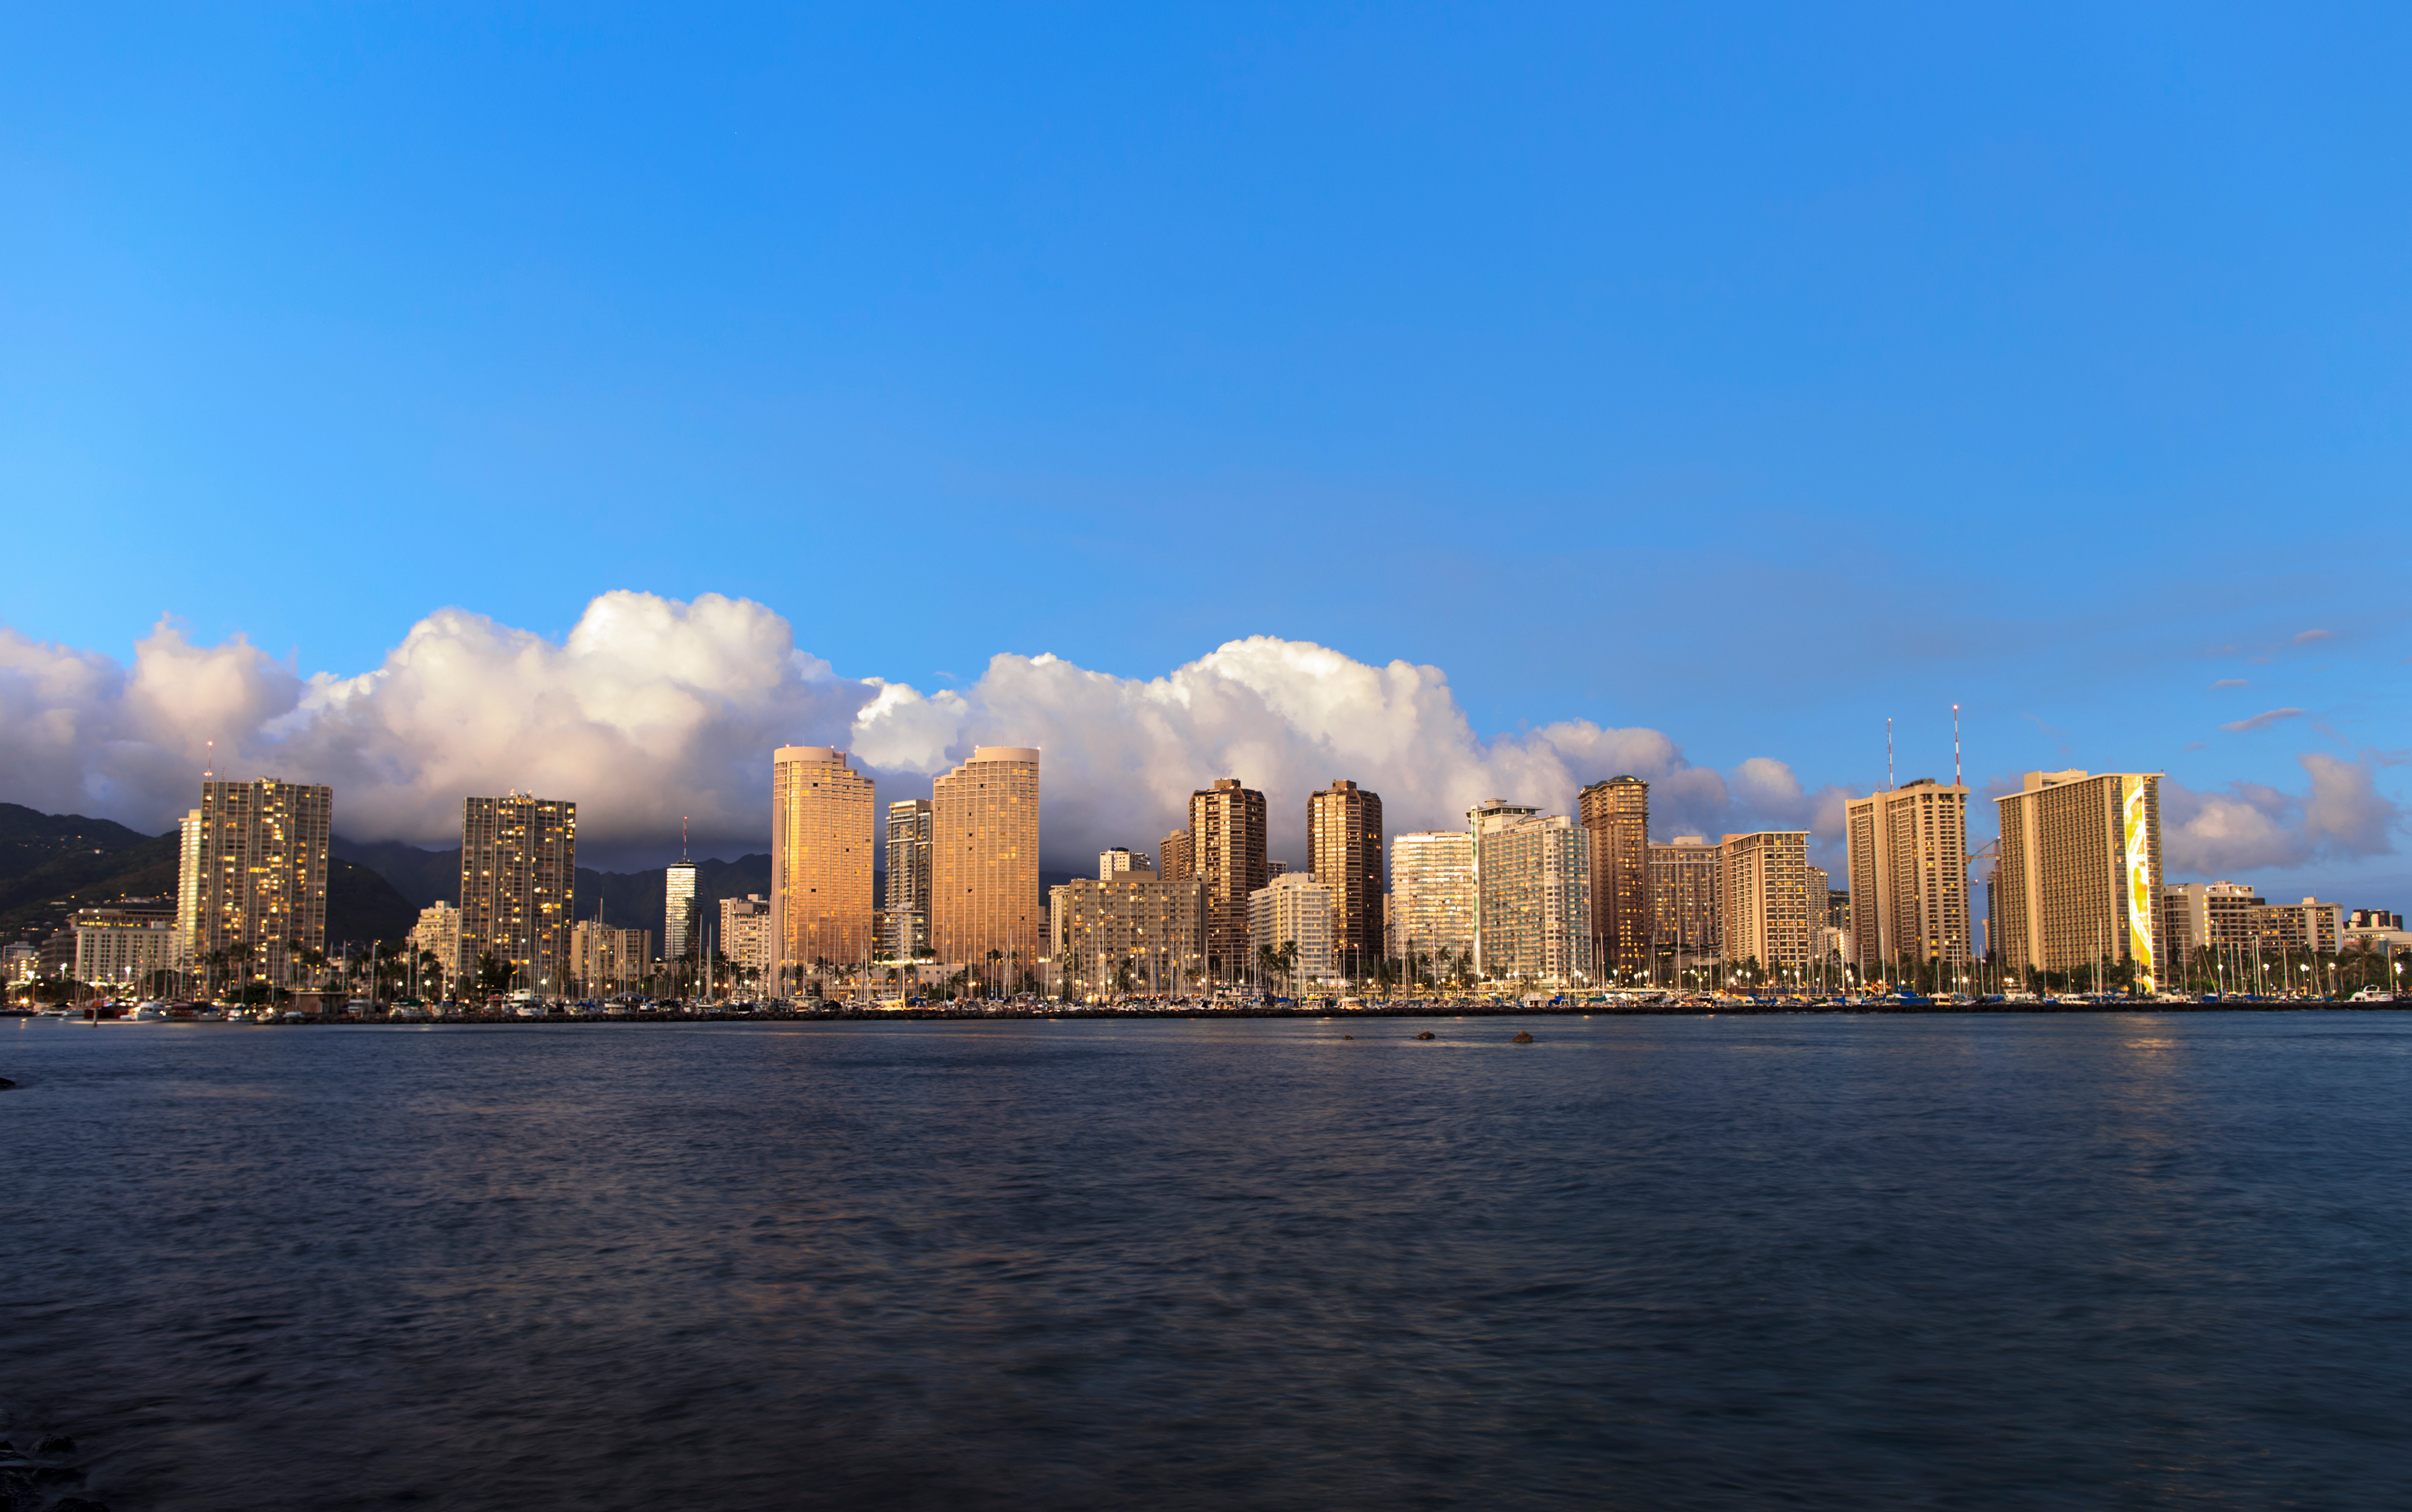

Honolulu skyline

The skyline of Honolulu, host city of the IAU XXIX General Assembly.

Credit: IAU/B. Tafreshi (twanight.org) IAU/B. Tafreshi